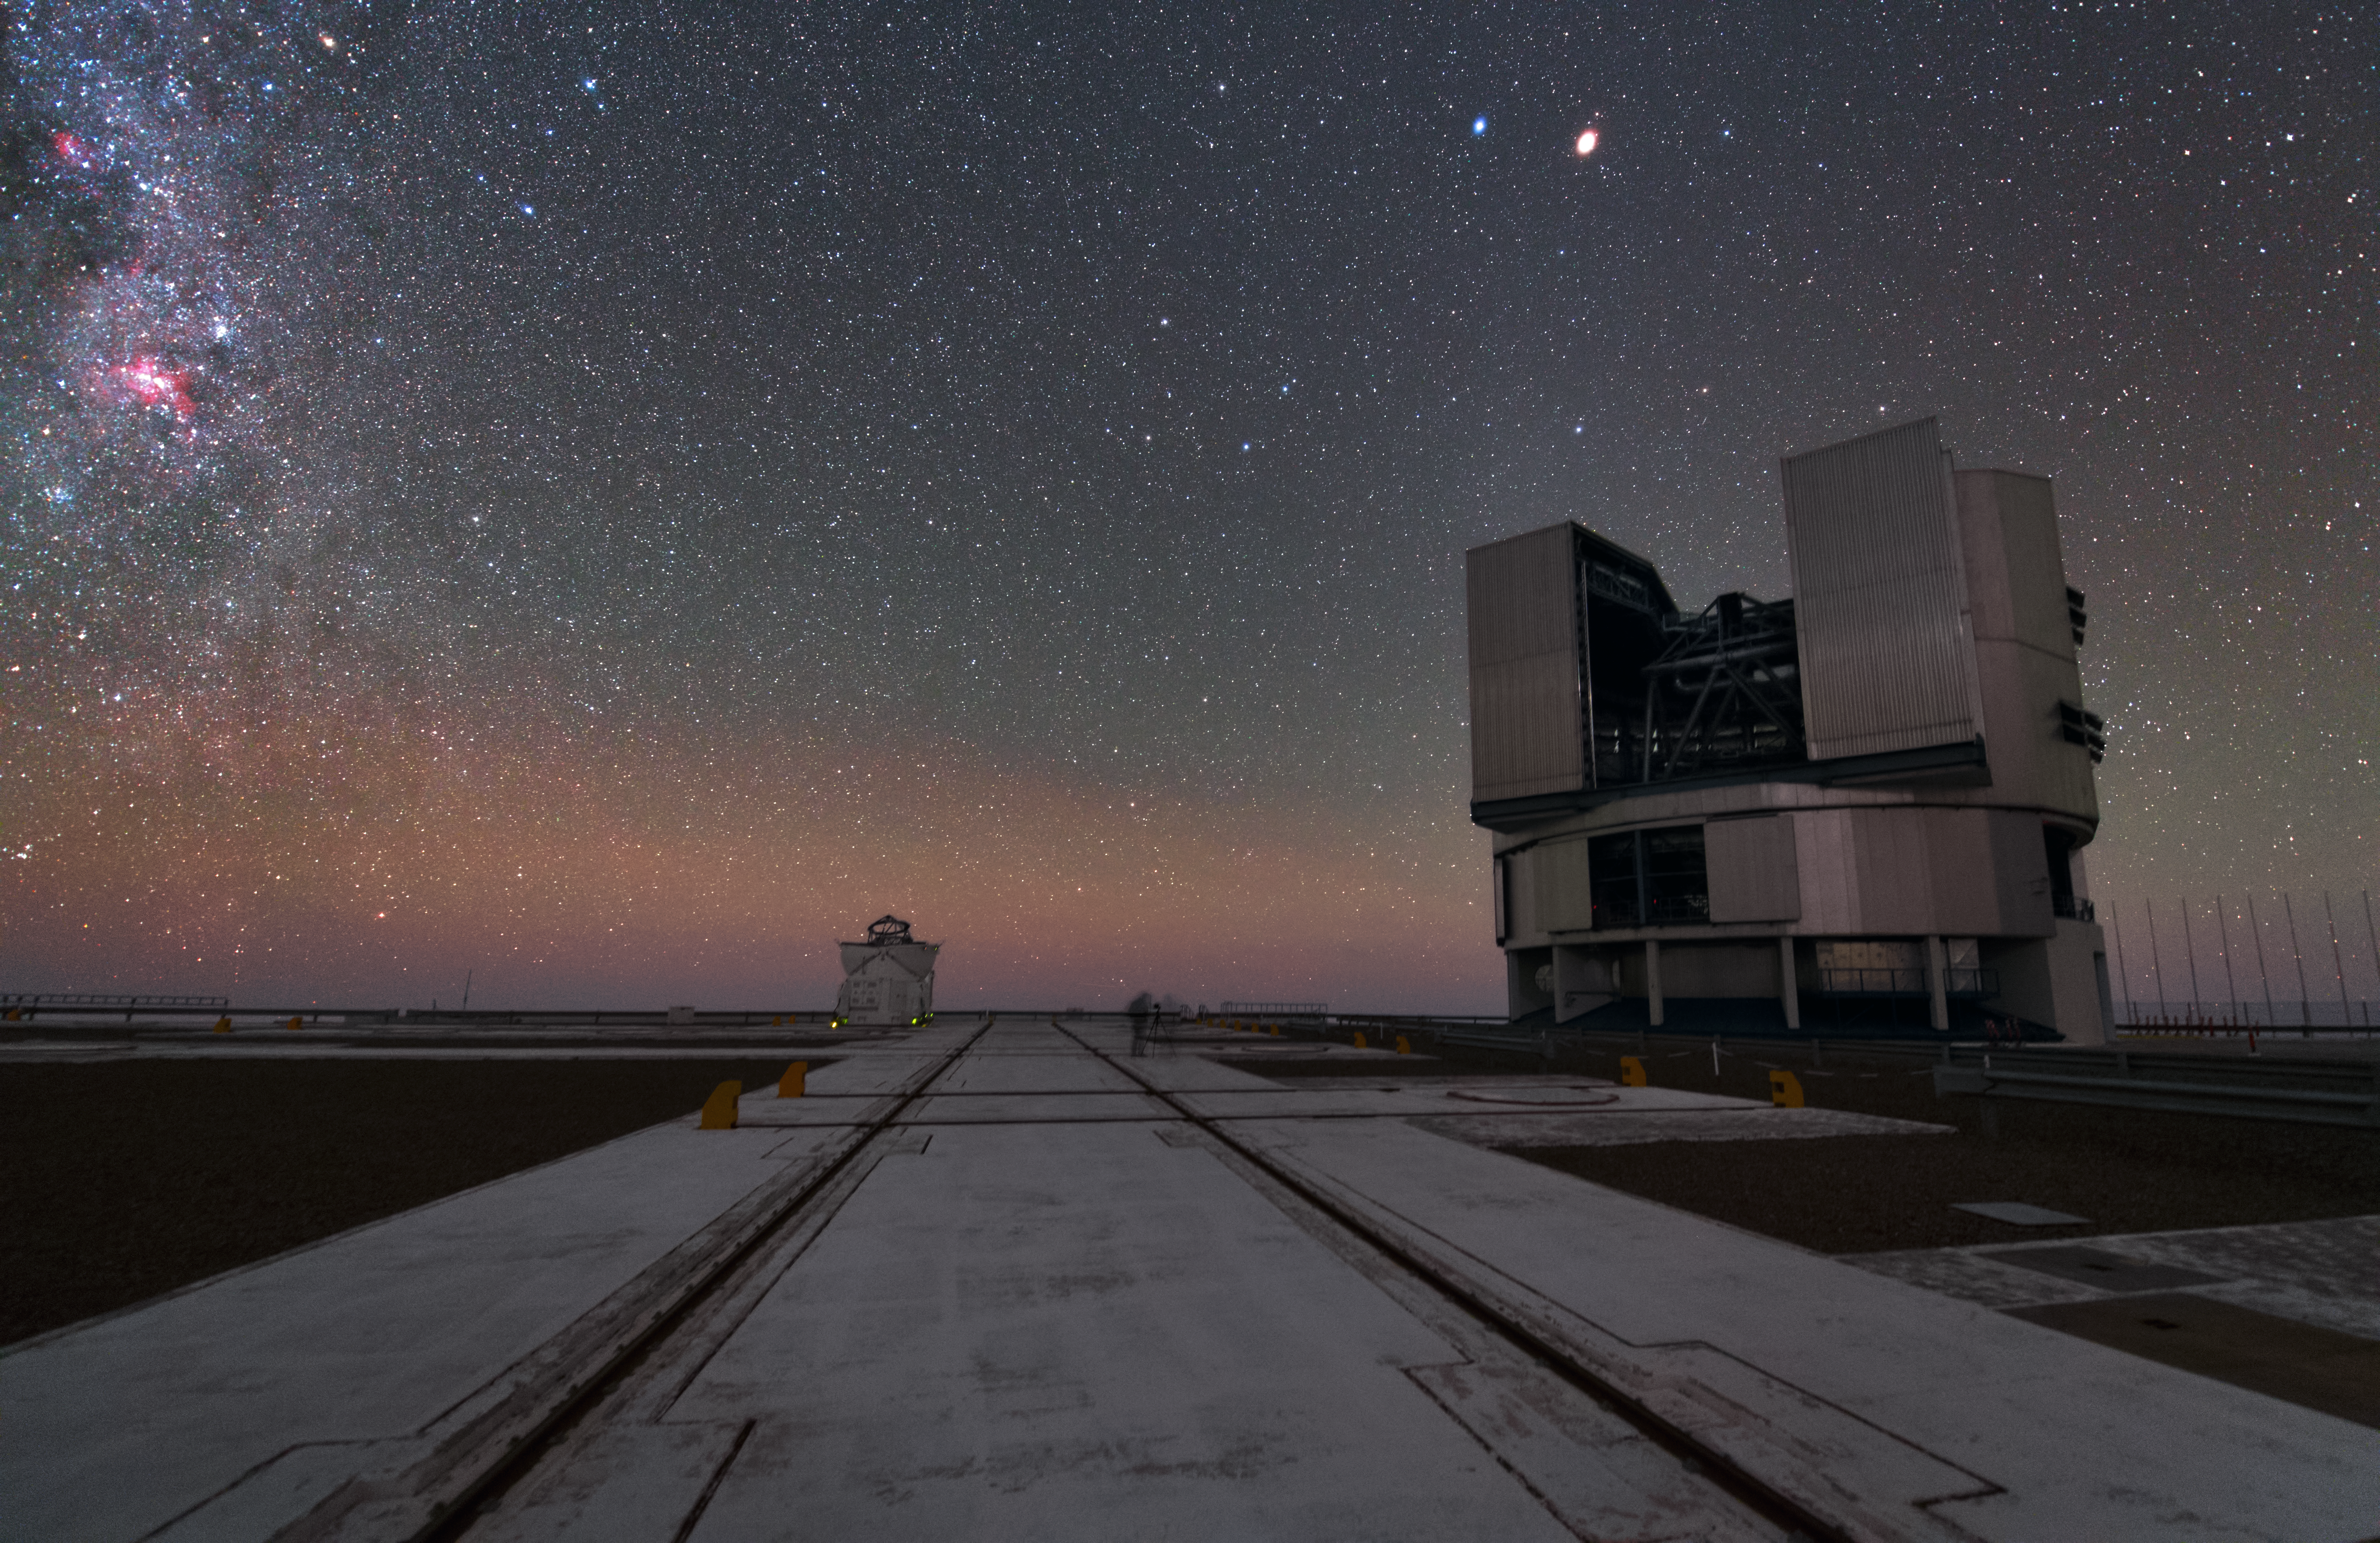

A Unit Telescope and an Auxiliary Telescope in UHD

This image shows part of the Very Large Telescope array (VLT), a Unit Telescope on the right and an Auxiliary Telescope on the left. The Paranal Observatory hosts four Unit Telescopes that have main mirrors with a diameter of 8.2 metres. Four 1.8-meter Auxiliary Telescopes can be connected to form the Very Large Telescope Interferometer (VLTI). The Auxiliary Telescopes can be moved around the VLT platform and are self-contained.

Credit: ESO/Y. Beletsky